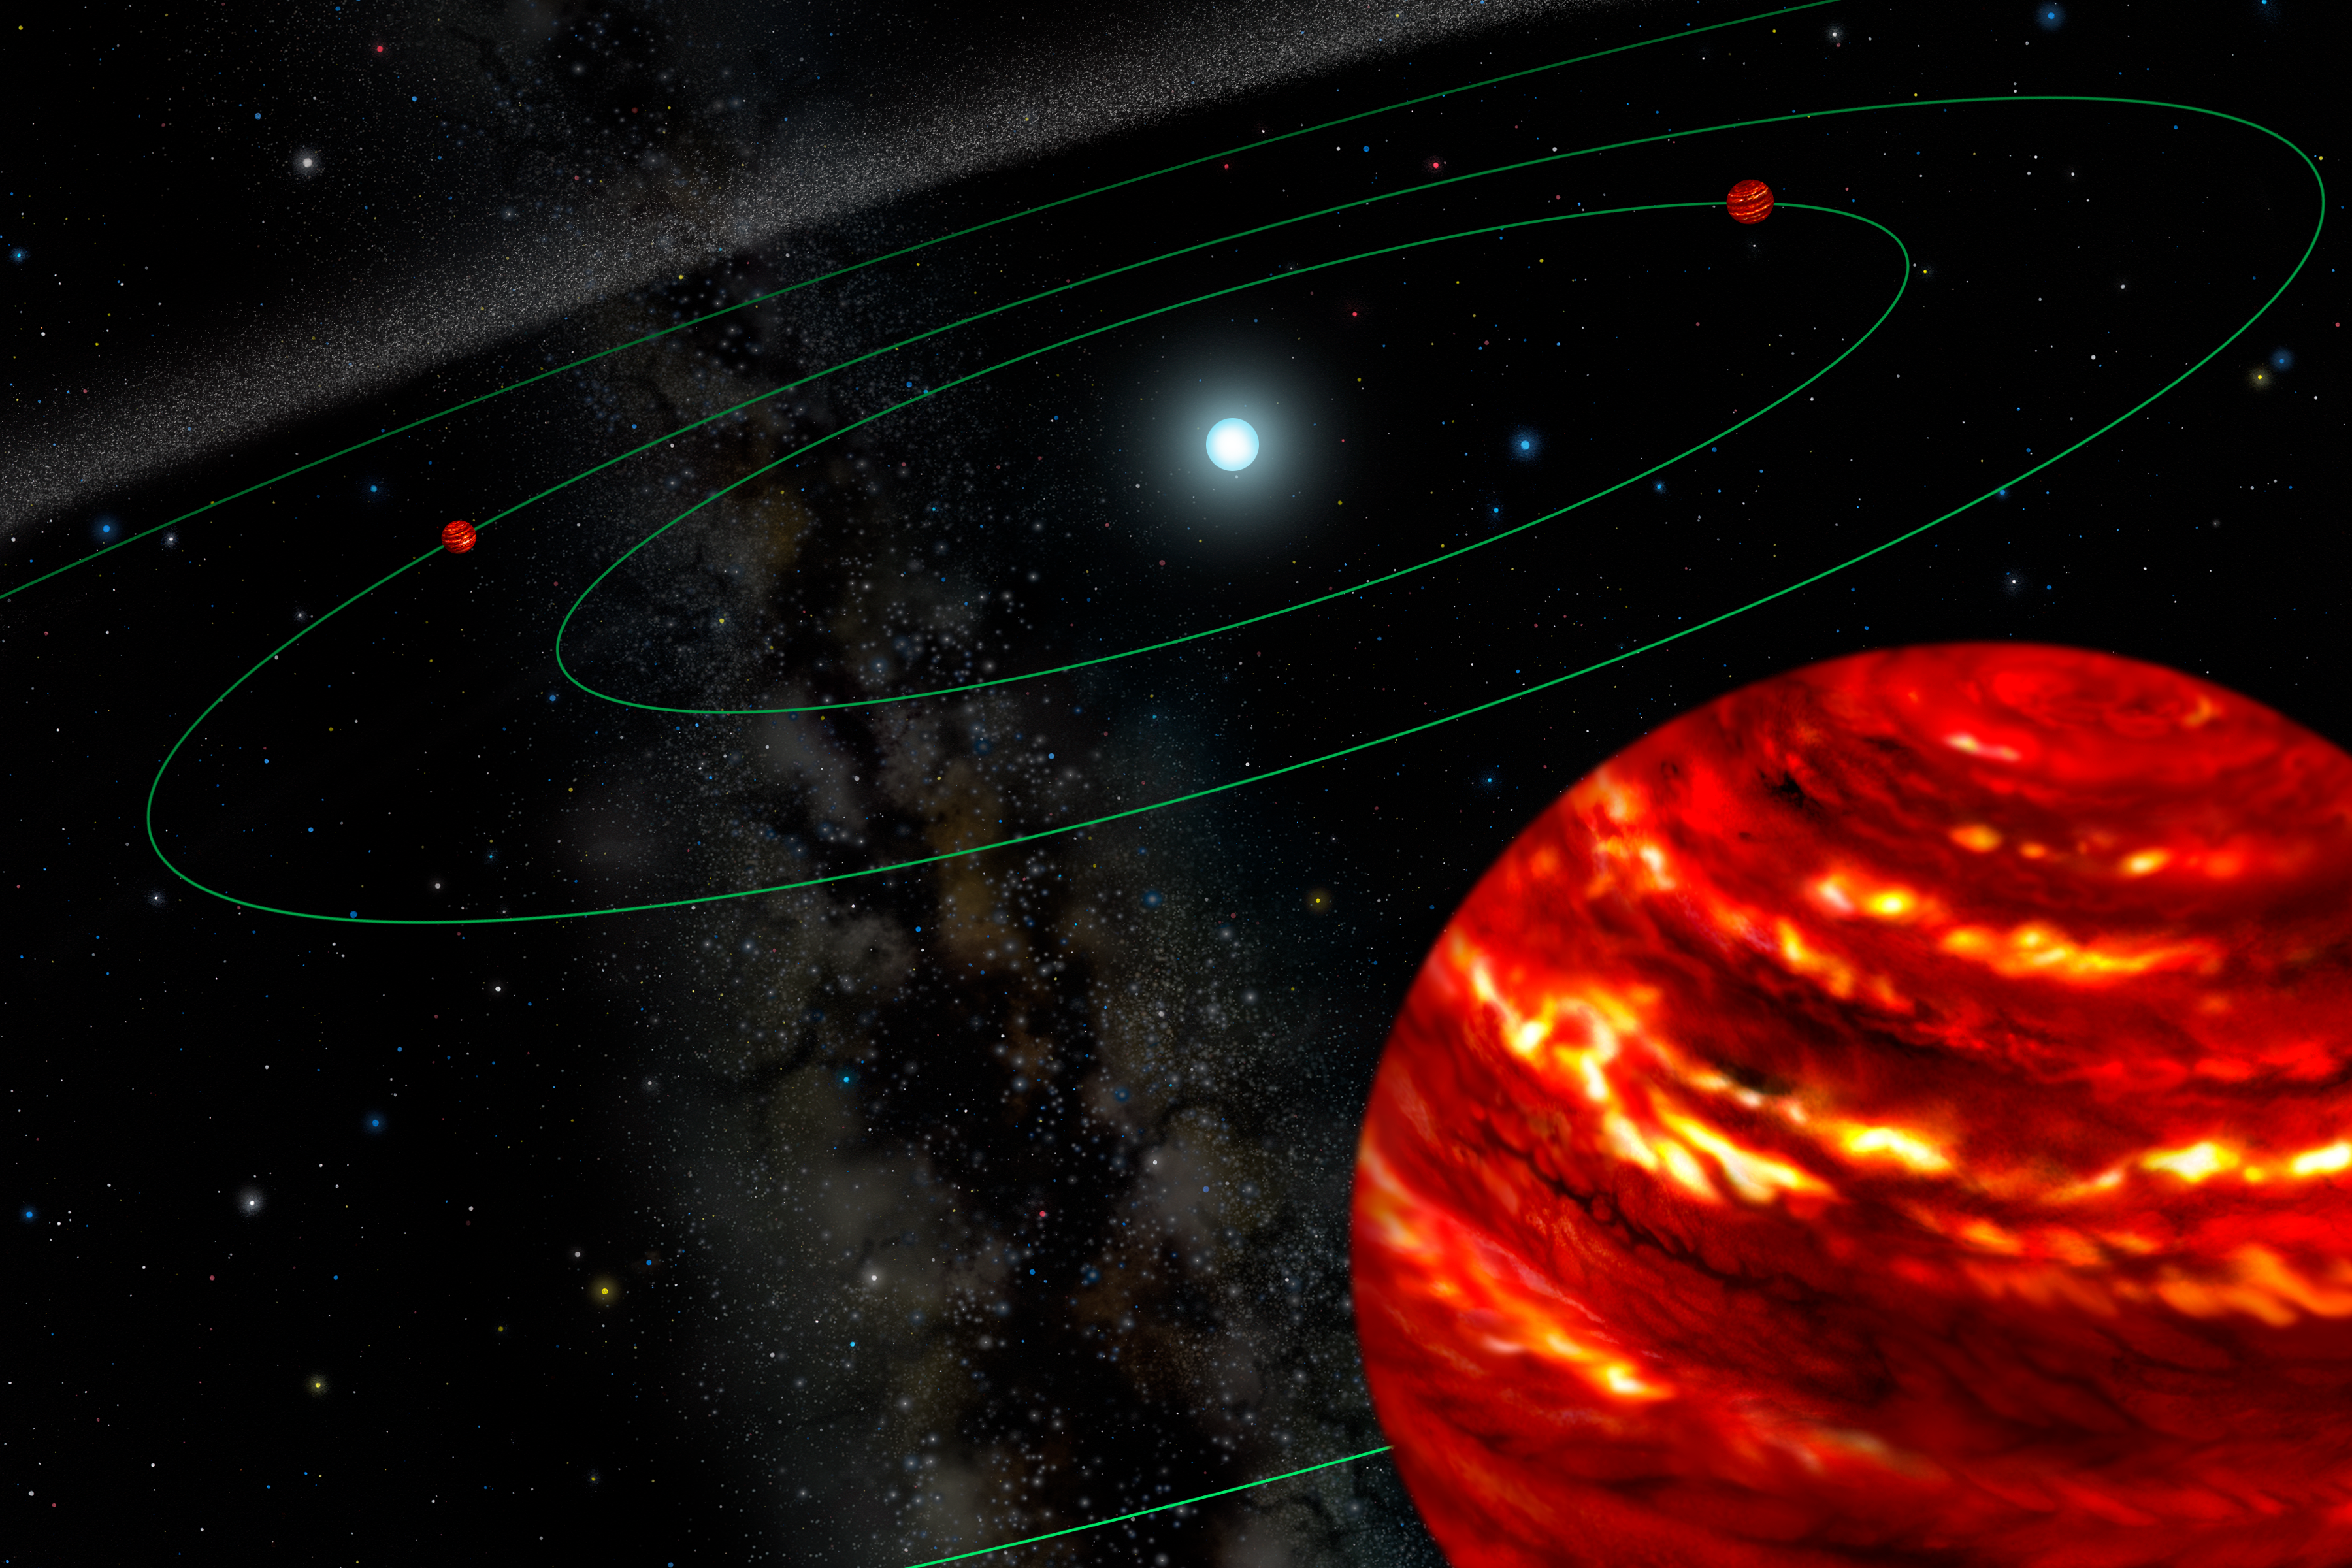

Planetary First Family Images

Artist's conception of the multiple planet system, initially discovered with Gemini North adaptive optics images.

Credit: "Gemini Observatory Artwork by Lynette Cook"